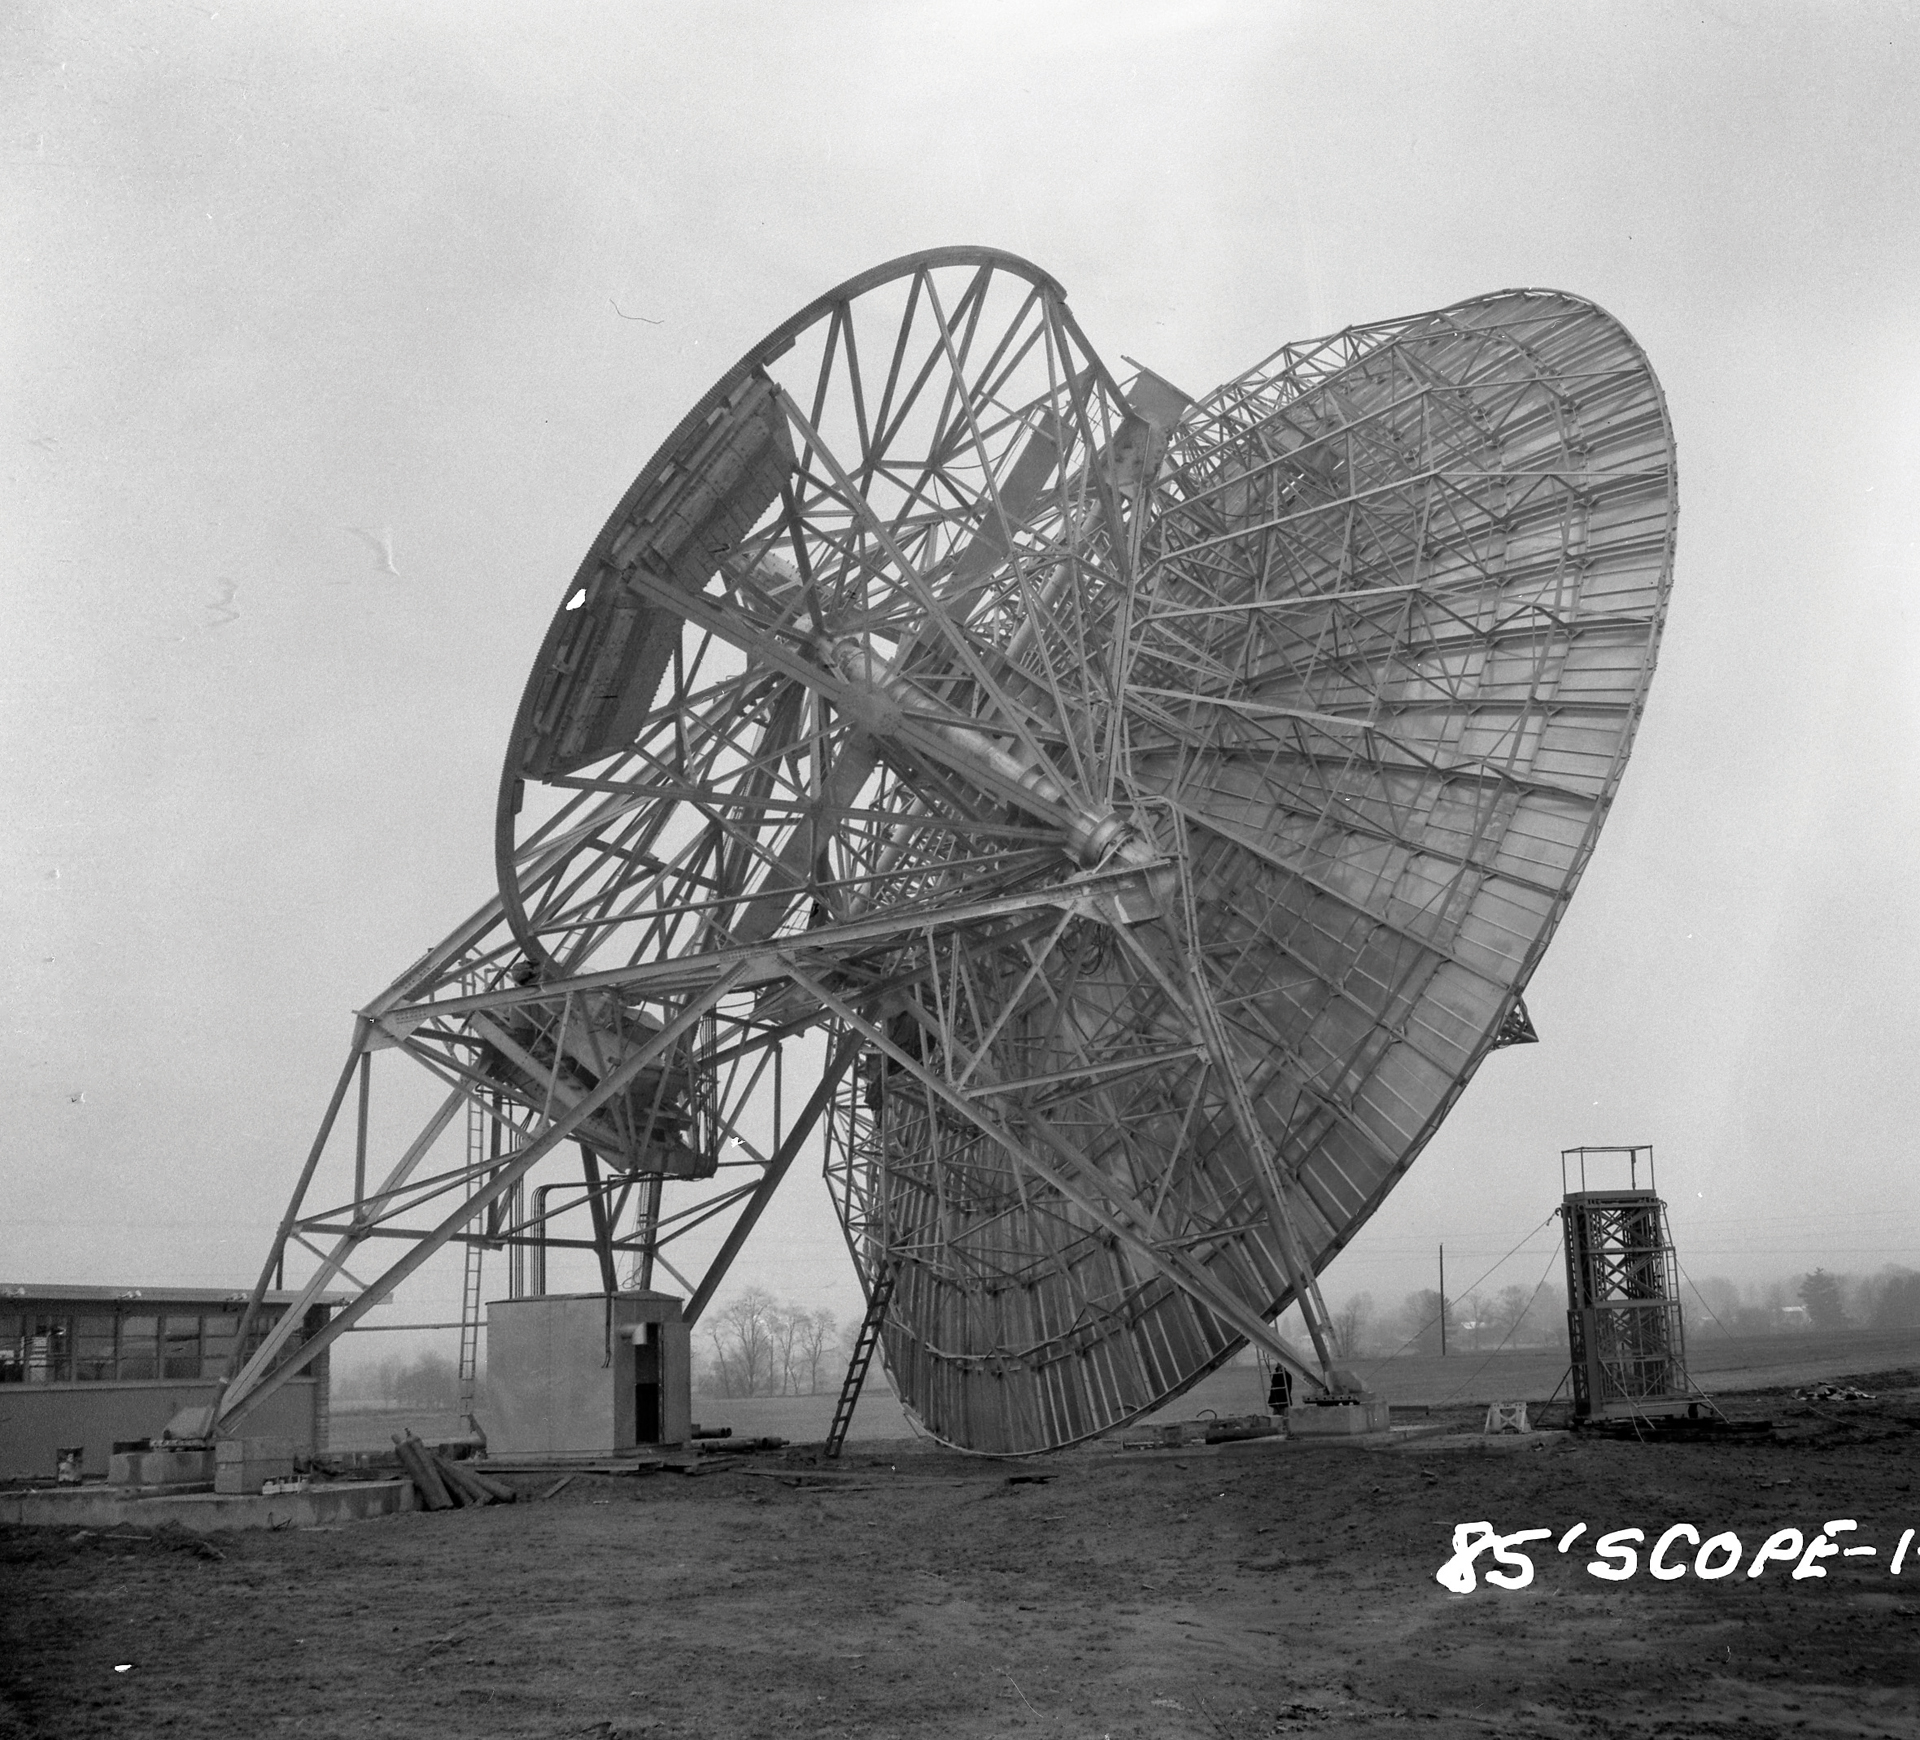

Installing the Tatel’s receiver

Here is a rare look at receiver installation on the 85-foot Howard E. Tatel radio telescope at Green Bank. At the time of this photo, the Tatel was just coming online in 1959 as the NRAO’s first radio telescope. The telescope could bend 90 degrees along the polar axis and weighed nearly 210 tons.

Credit: NRAO/AUI/NSF